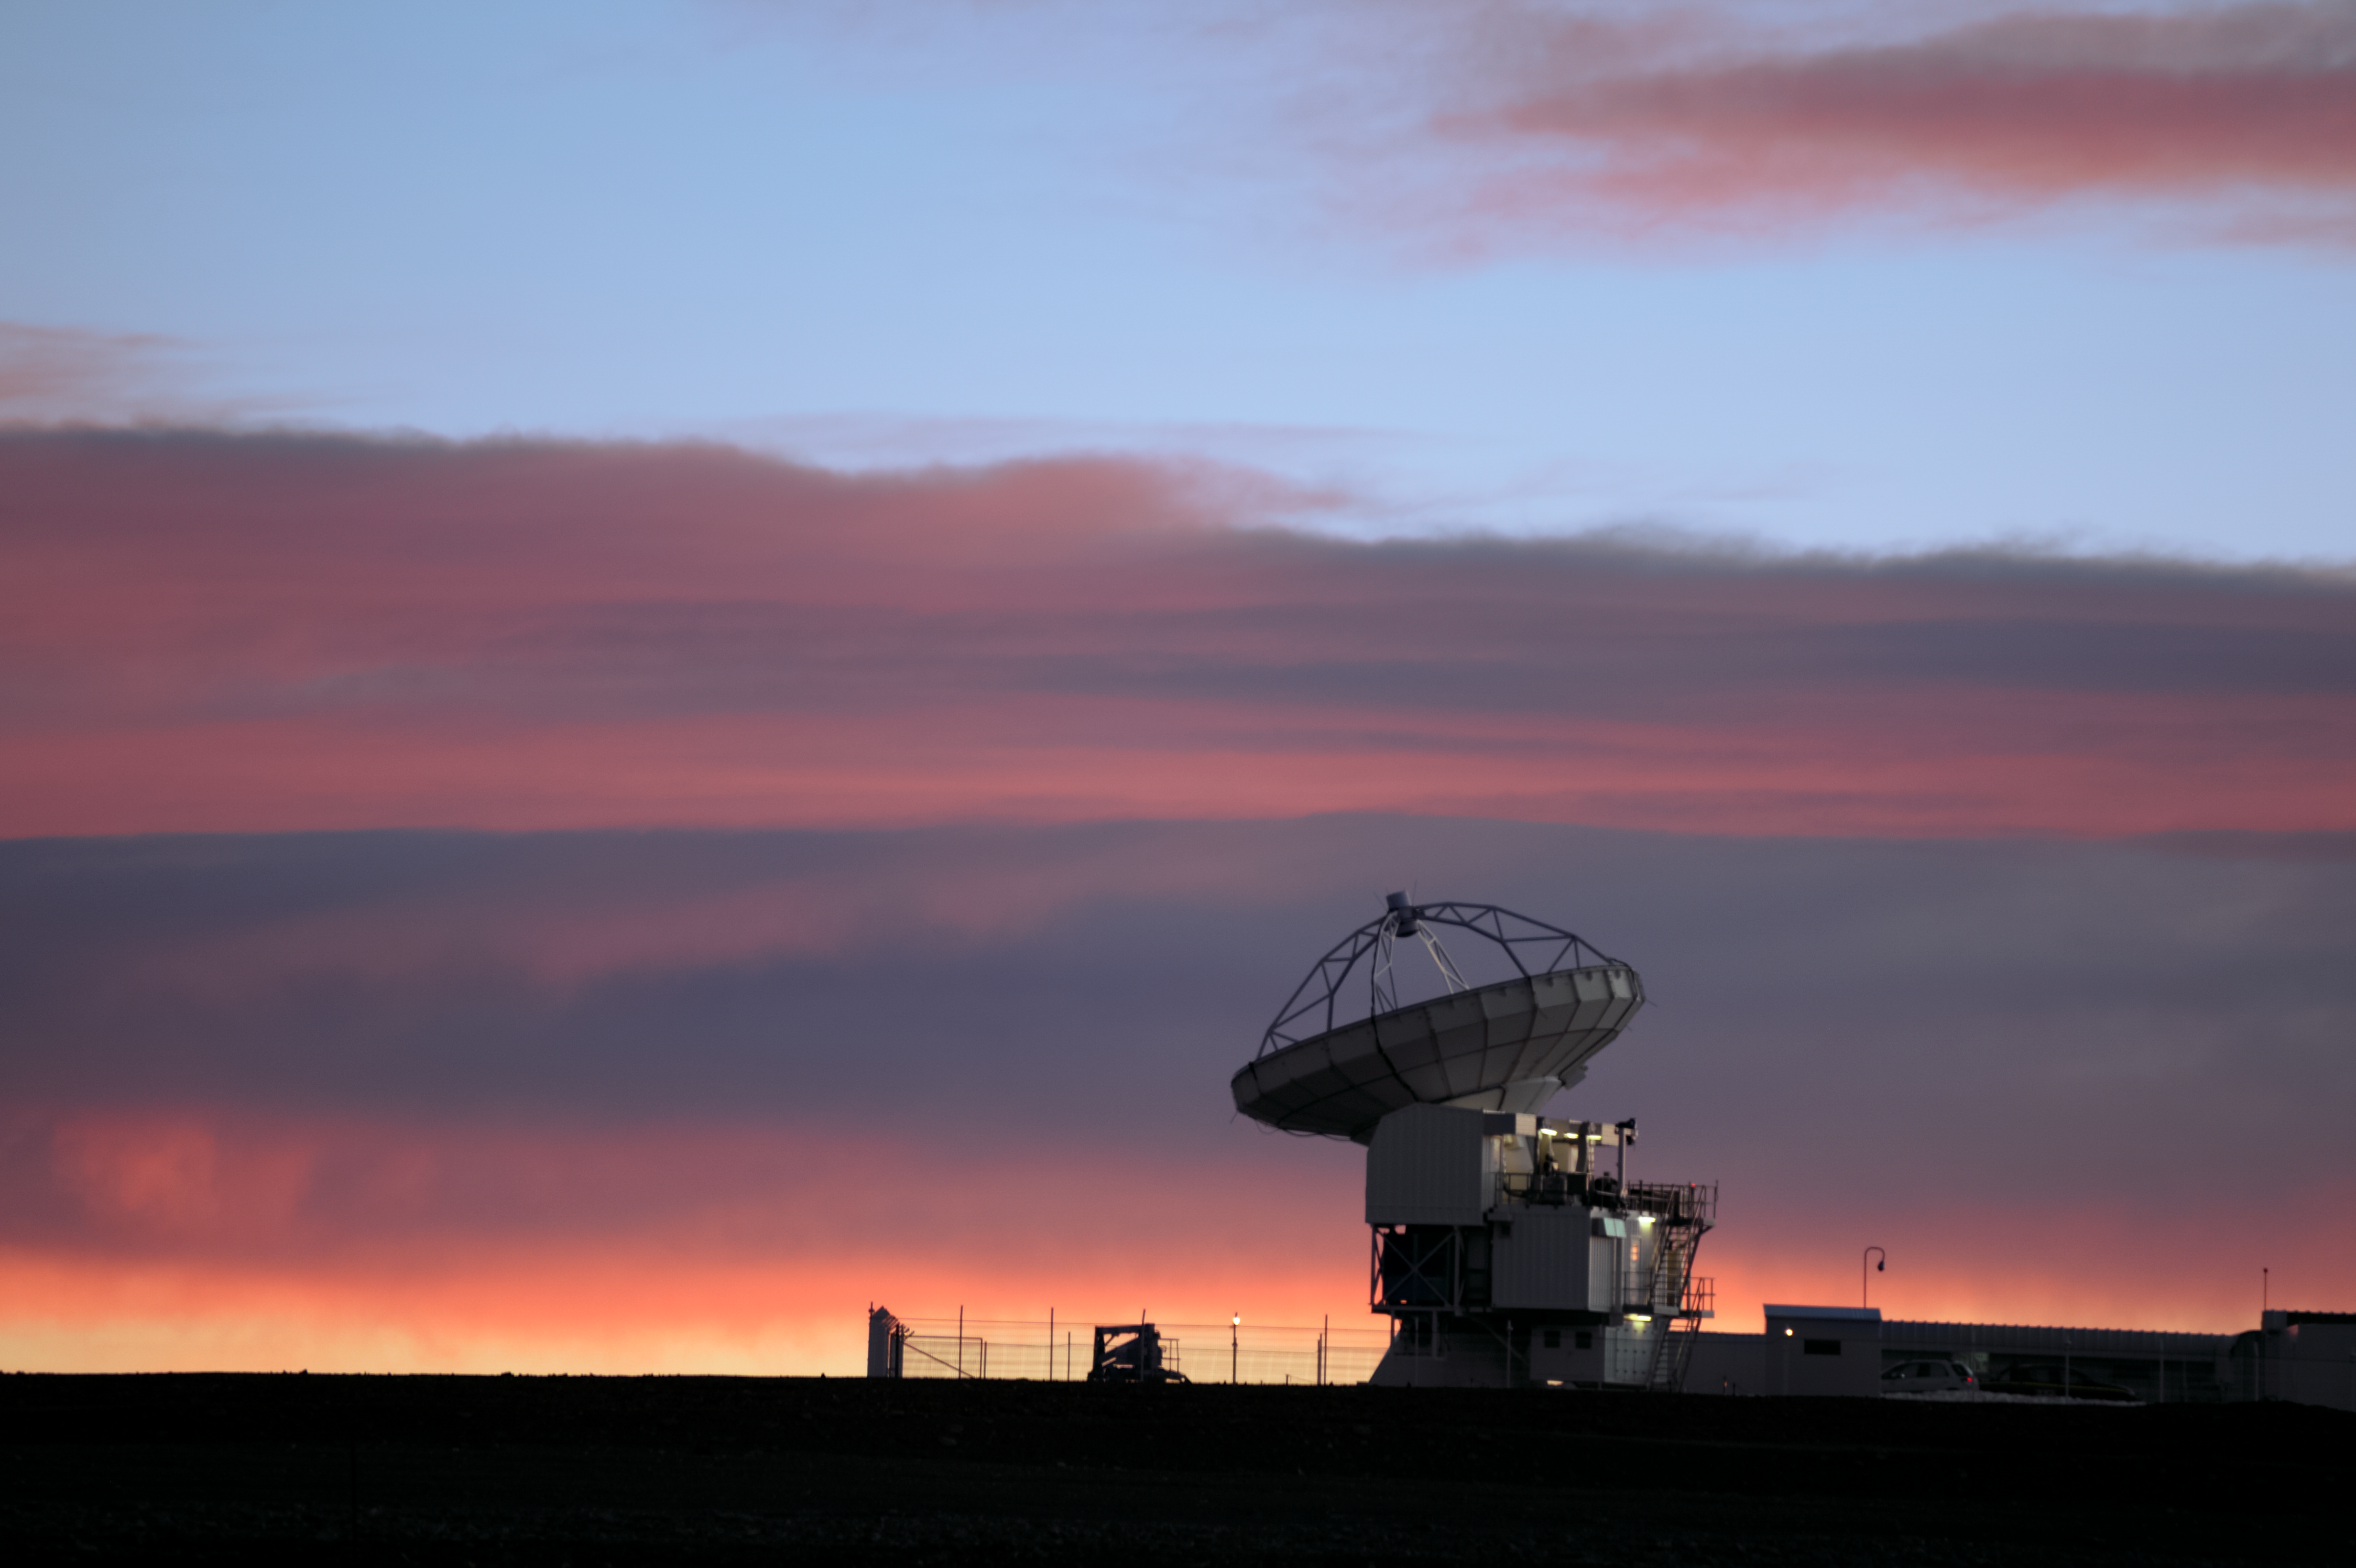

APEX at dawn

The Atacama Pathfinder Experiment (APEX), a precursor to the Atacama Large Millimetre/submillimetre Array (ALMA), points its 12-metre dish to the sky above the harsh Chilean desert.

Credit: C. Durán/ESO